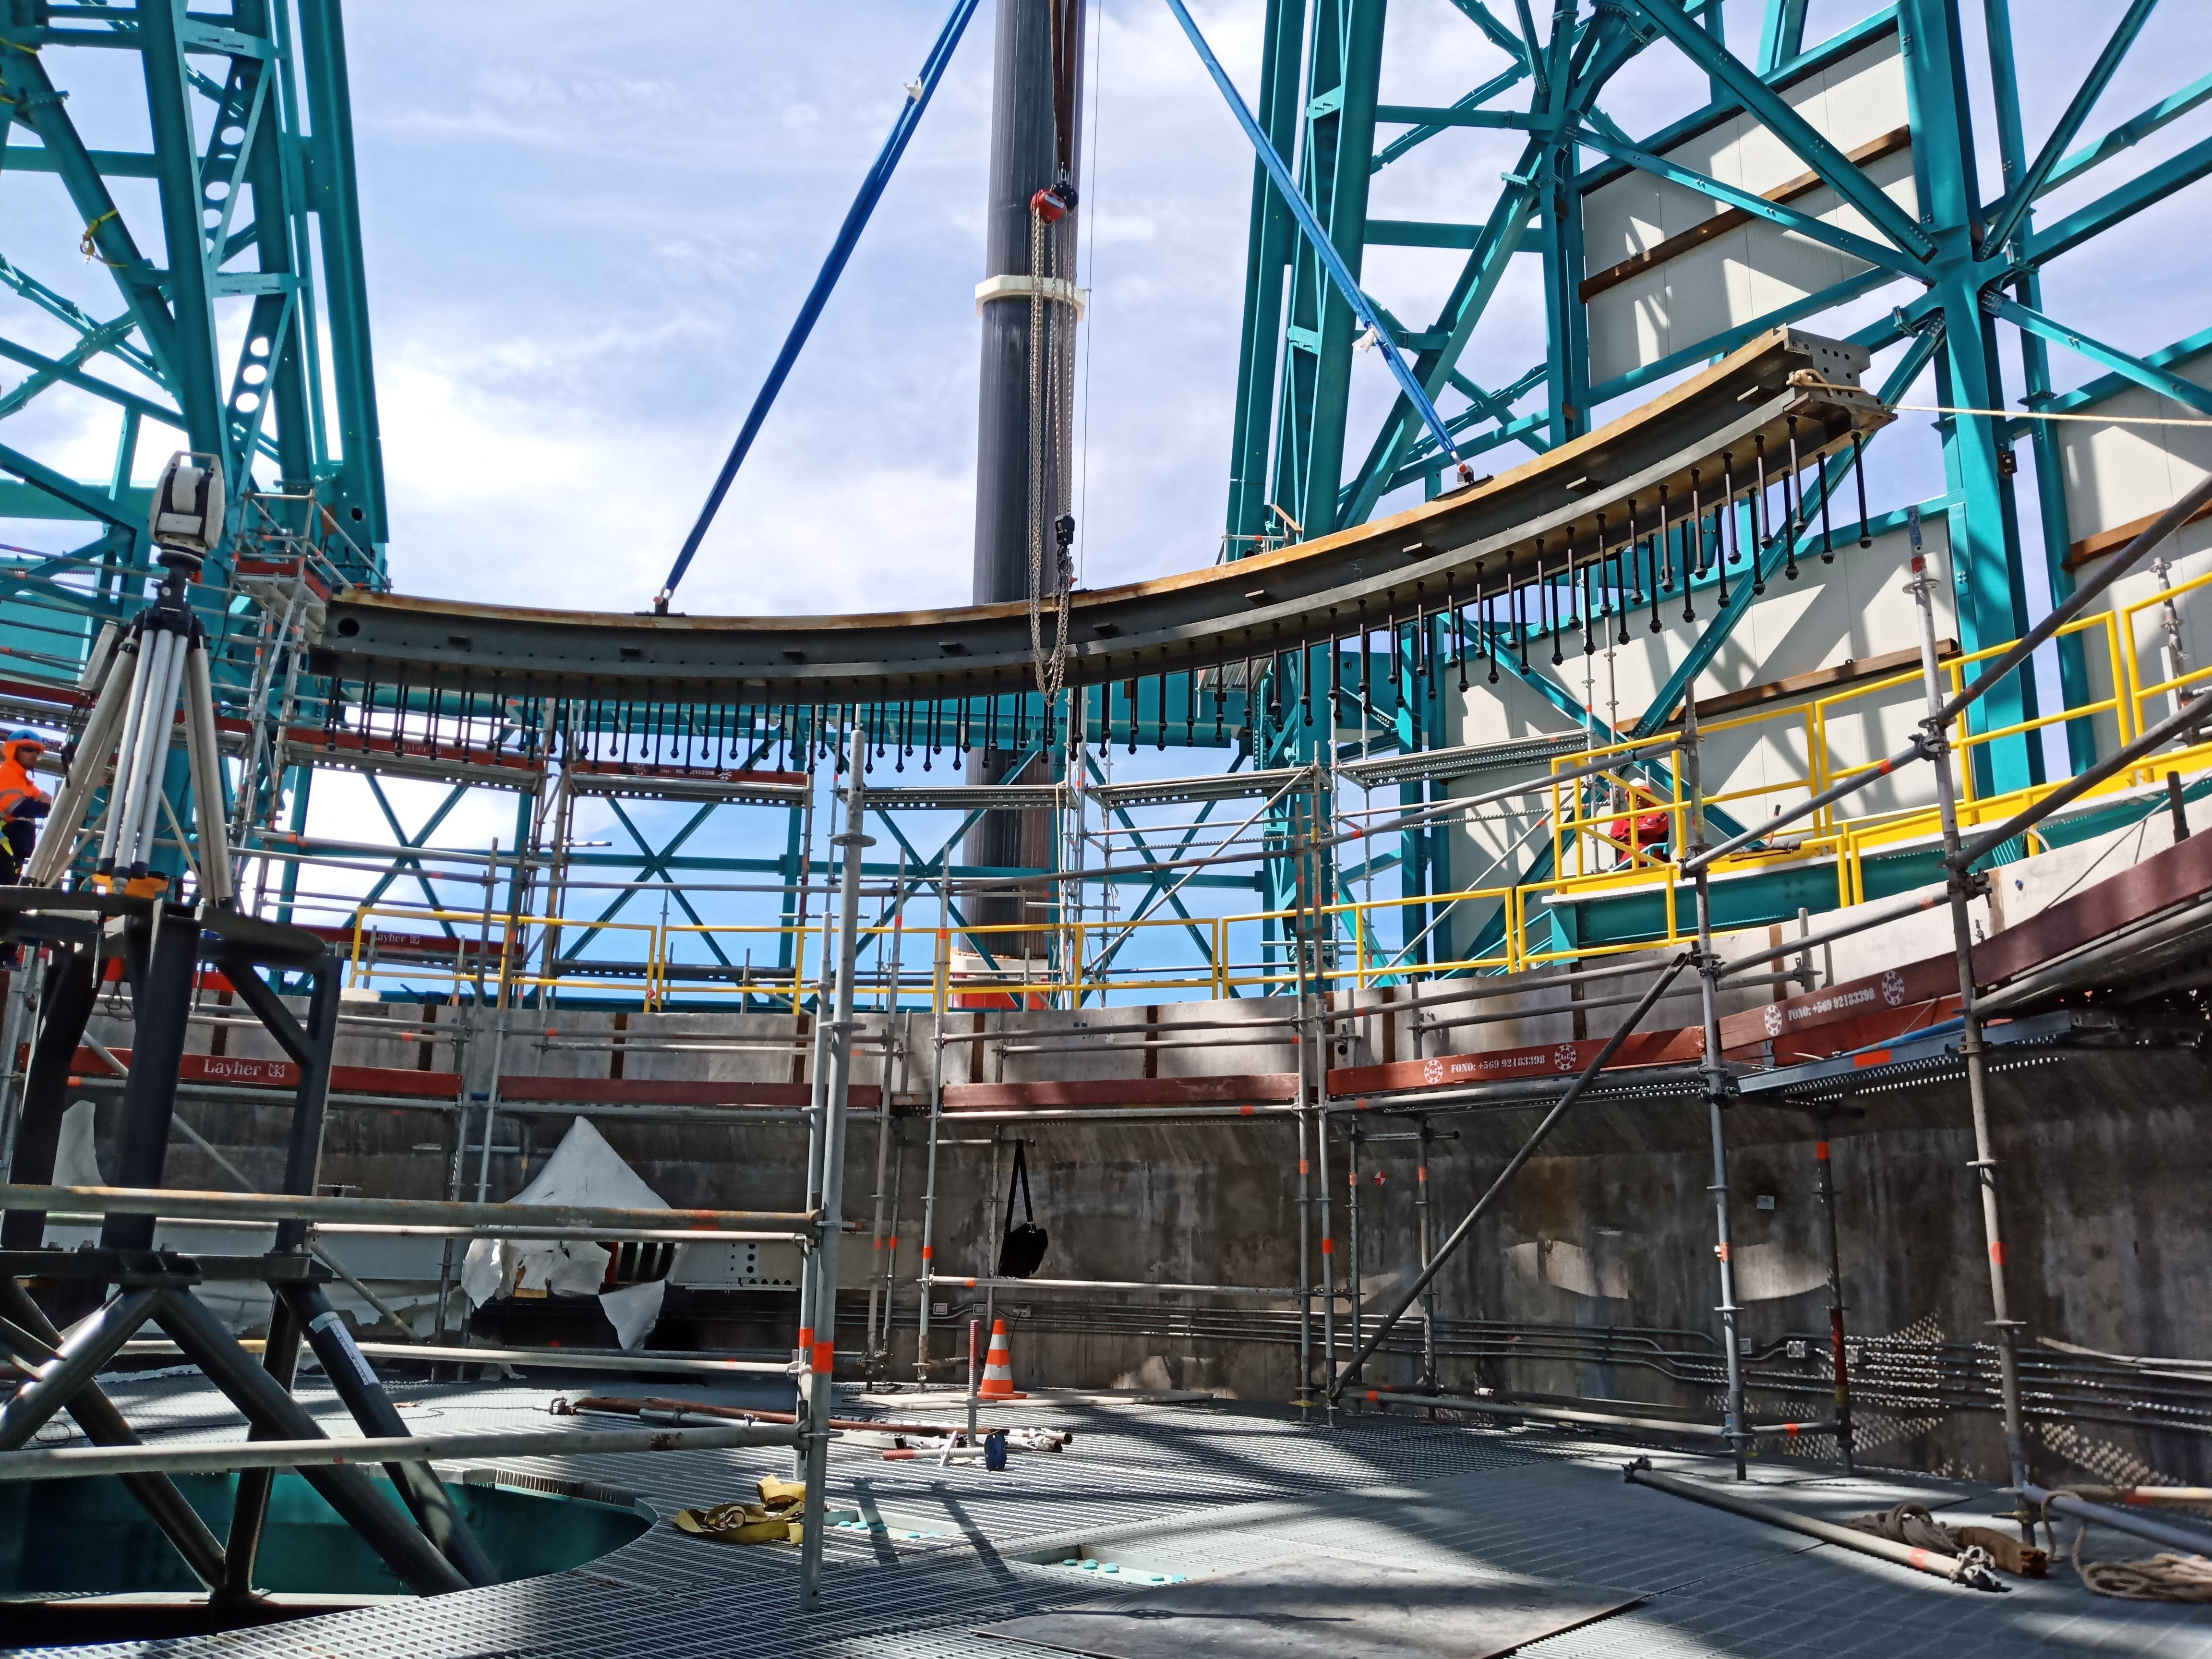

Arrival of 500 t Crane

A huge new crane has arrived on Cerro Pachón—one of the biggest cranes available in Chile! This crane will be used to lift and place heavy loads like the LSST azimuth ring segments and the supports for the Telescope Mount Assembly (TMA).

Credit: Rubin Observatory/NSF/AURA